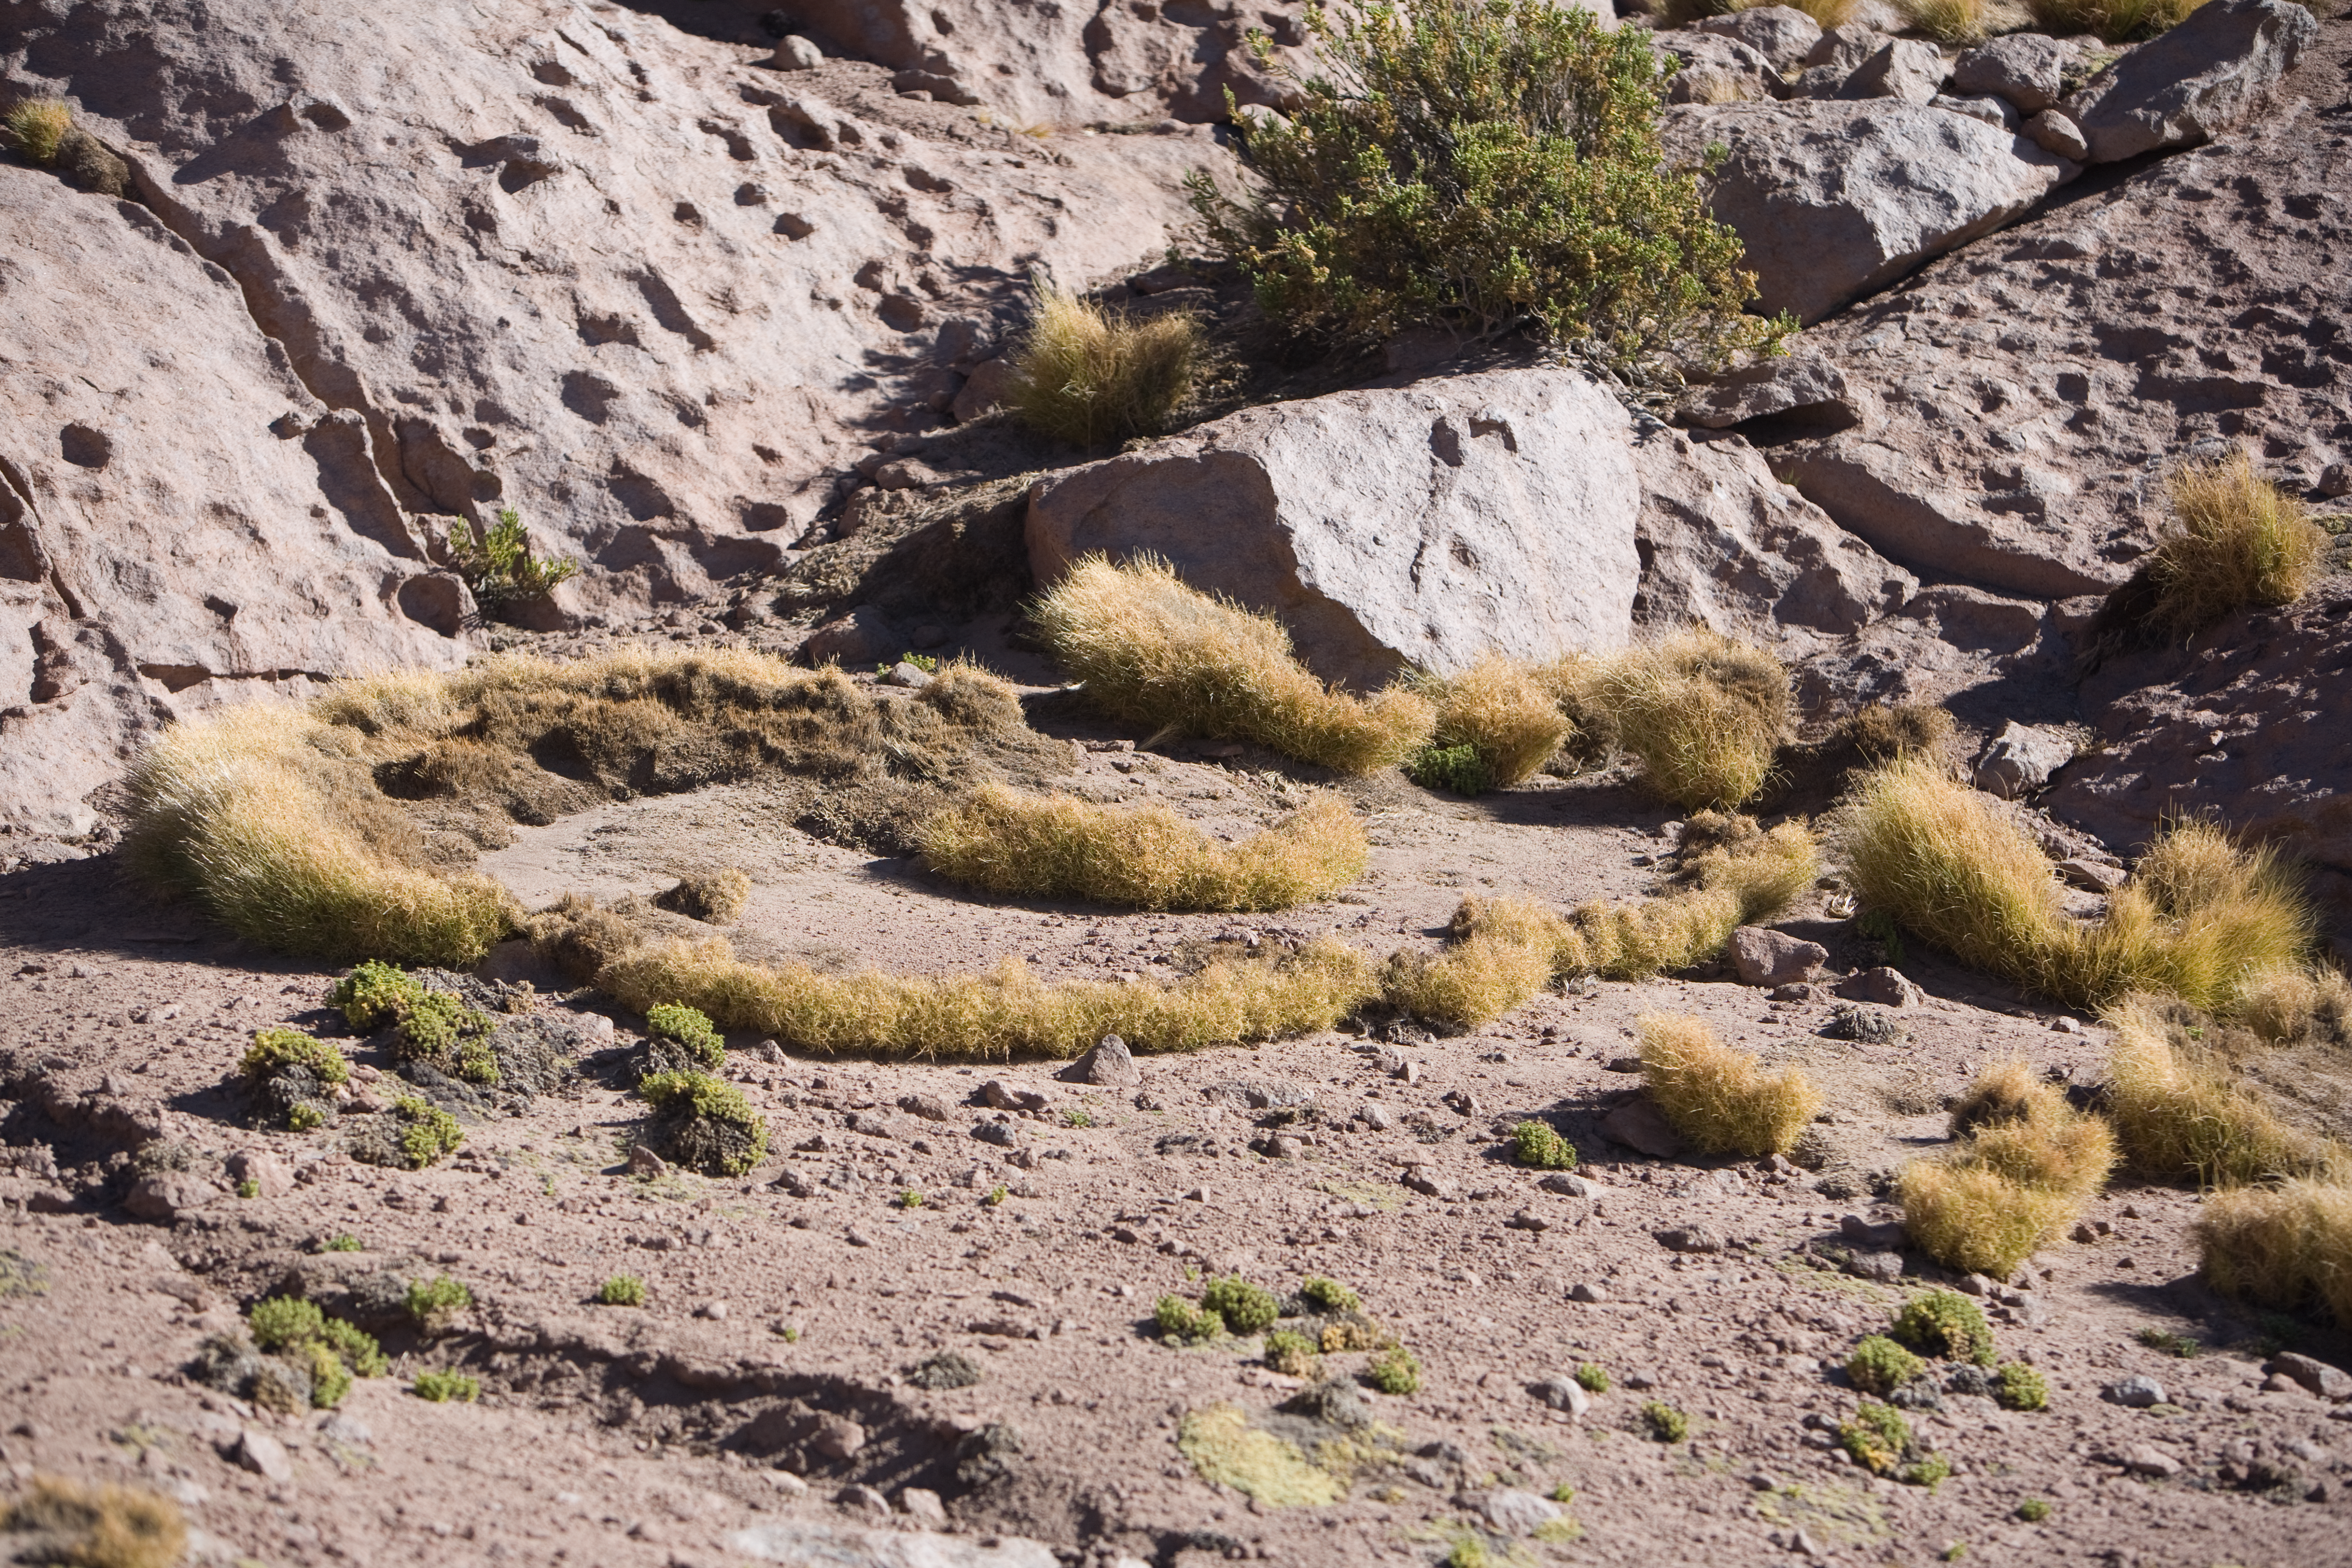

Flora at the ALMA site

This arid area on the slope of the Andes range of the II Region of Chile surprisingly shows a considerable richness in terms of flora and fauna. In the picture, an herbaceous species known as “Coirón” and other vegetation typical of the desert scrub, that stretches up to 4000 m altitude. The Coirón survives to higher altitudes, reaching 4800 m. Above this elevation is the high altitude desert, where only a few tiny plants adapted to those extreme conditions can survive. ALMA, the Atacama Large Millimeter/submillimeter Array, is the largest astronomical project in existence. The ALMA Project is strongly committed to the protection of the historical and environmental heritage of this unique region.

Credit: ALMA (ESO/NAOJ/NRAO)